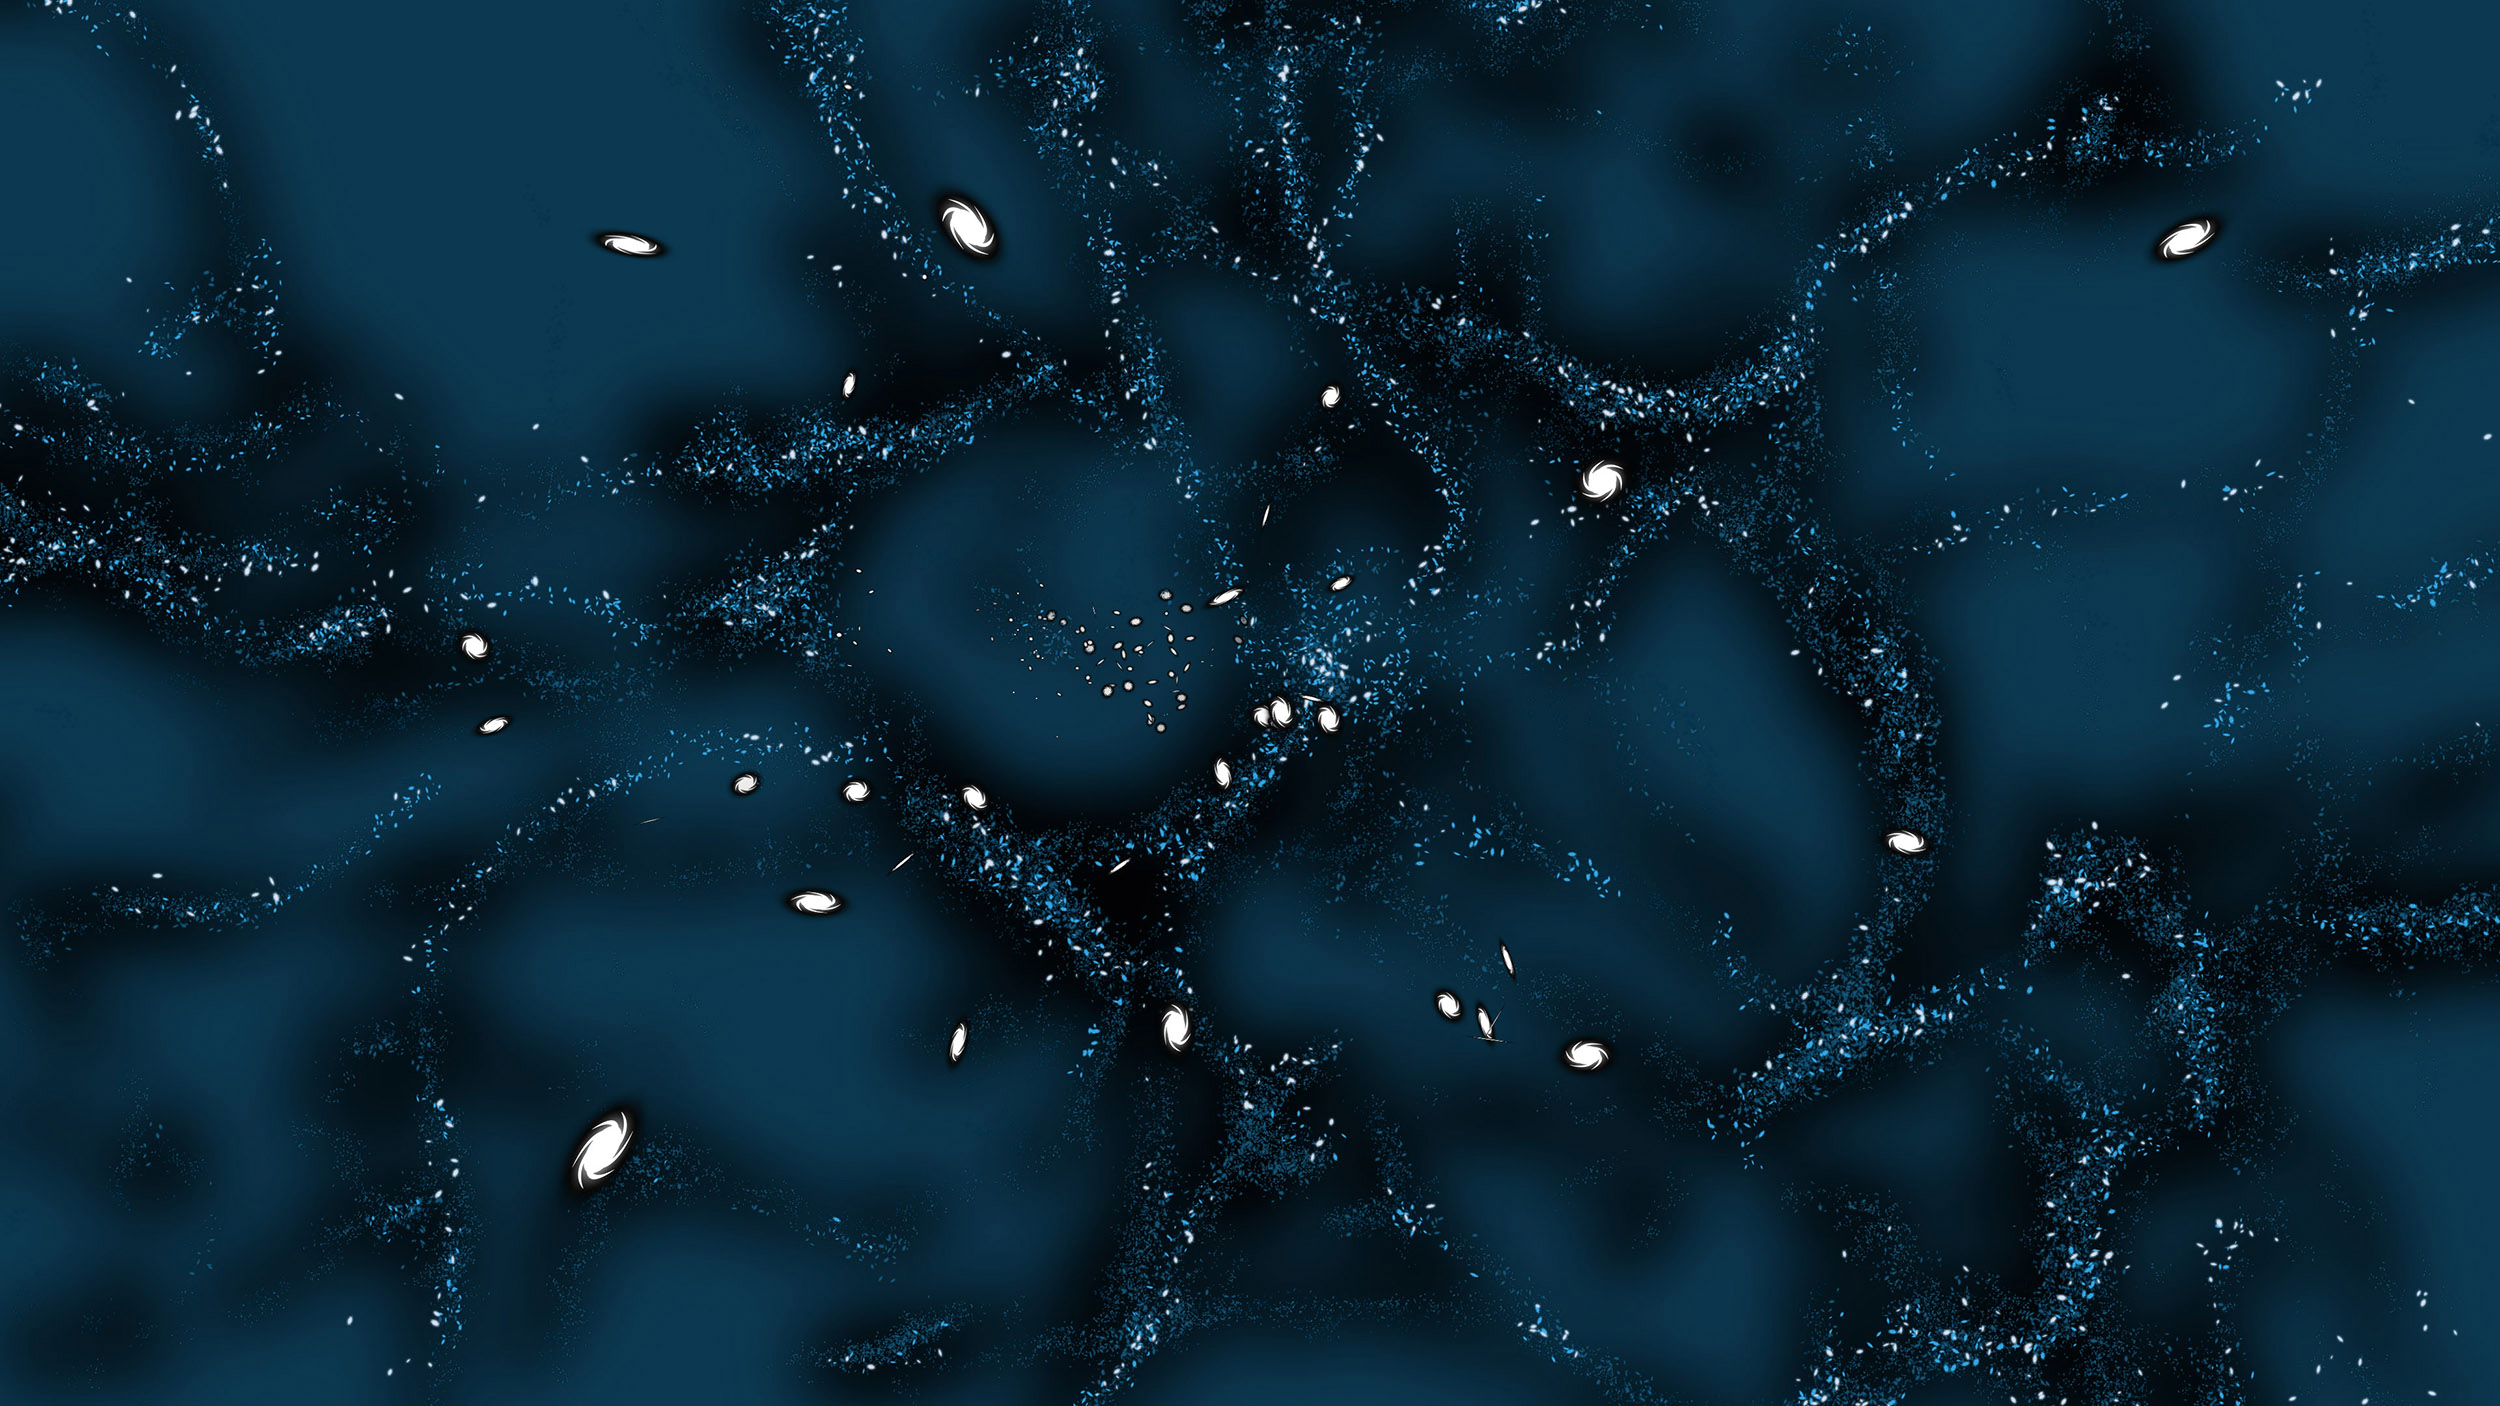

Vera C. Rubin and Dark Matter

NSF-DOE Vera C. Rubin Observatory is named after Vera Rubin, an American astronomer whose work provided convincing evidence for the existence of unseen "dark" matter in the Universe.

Credit: RubinObs/NOIRLab/SLAC/NSF/DOE/AURA